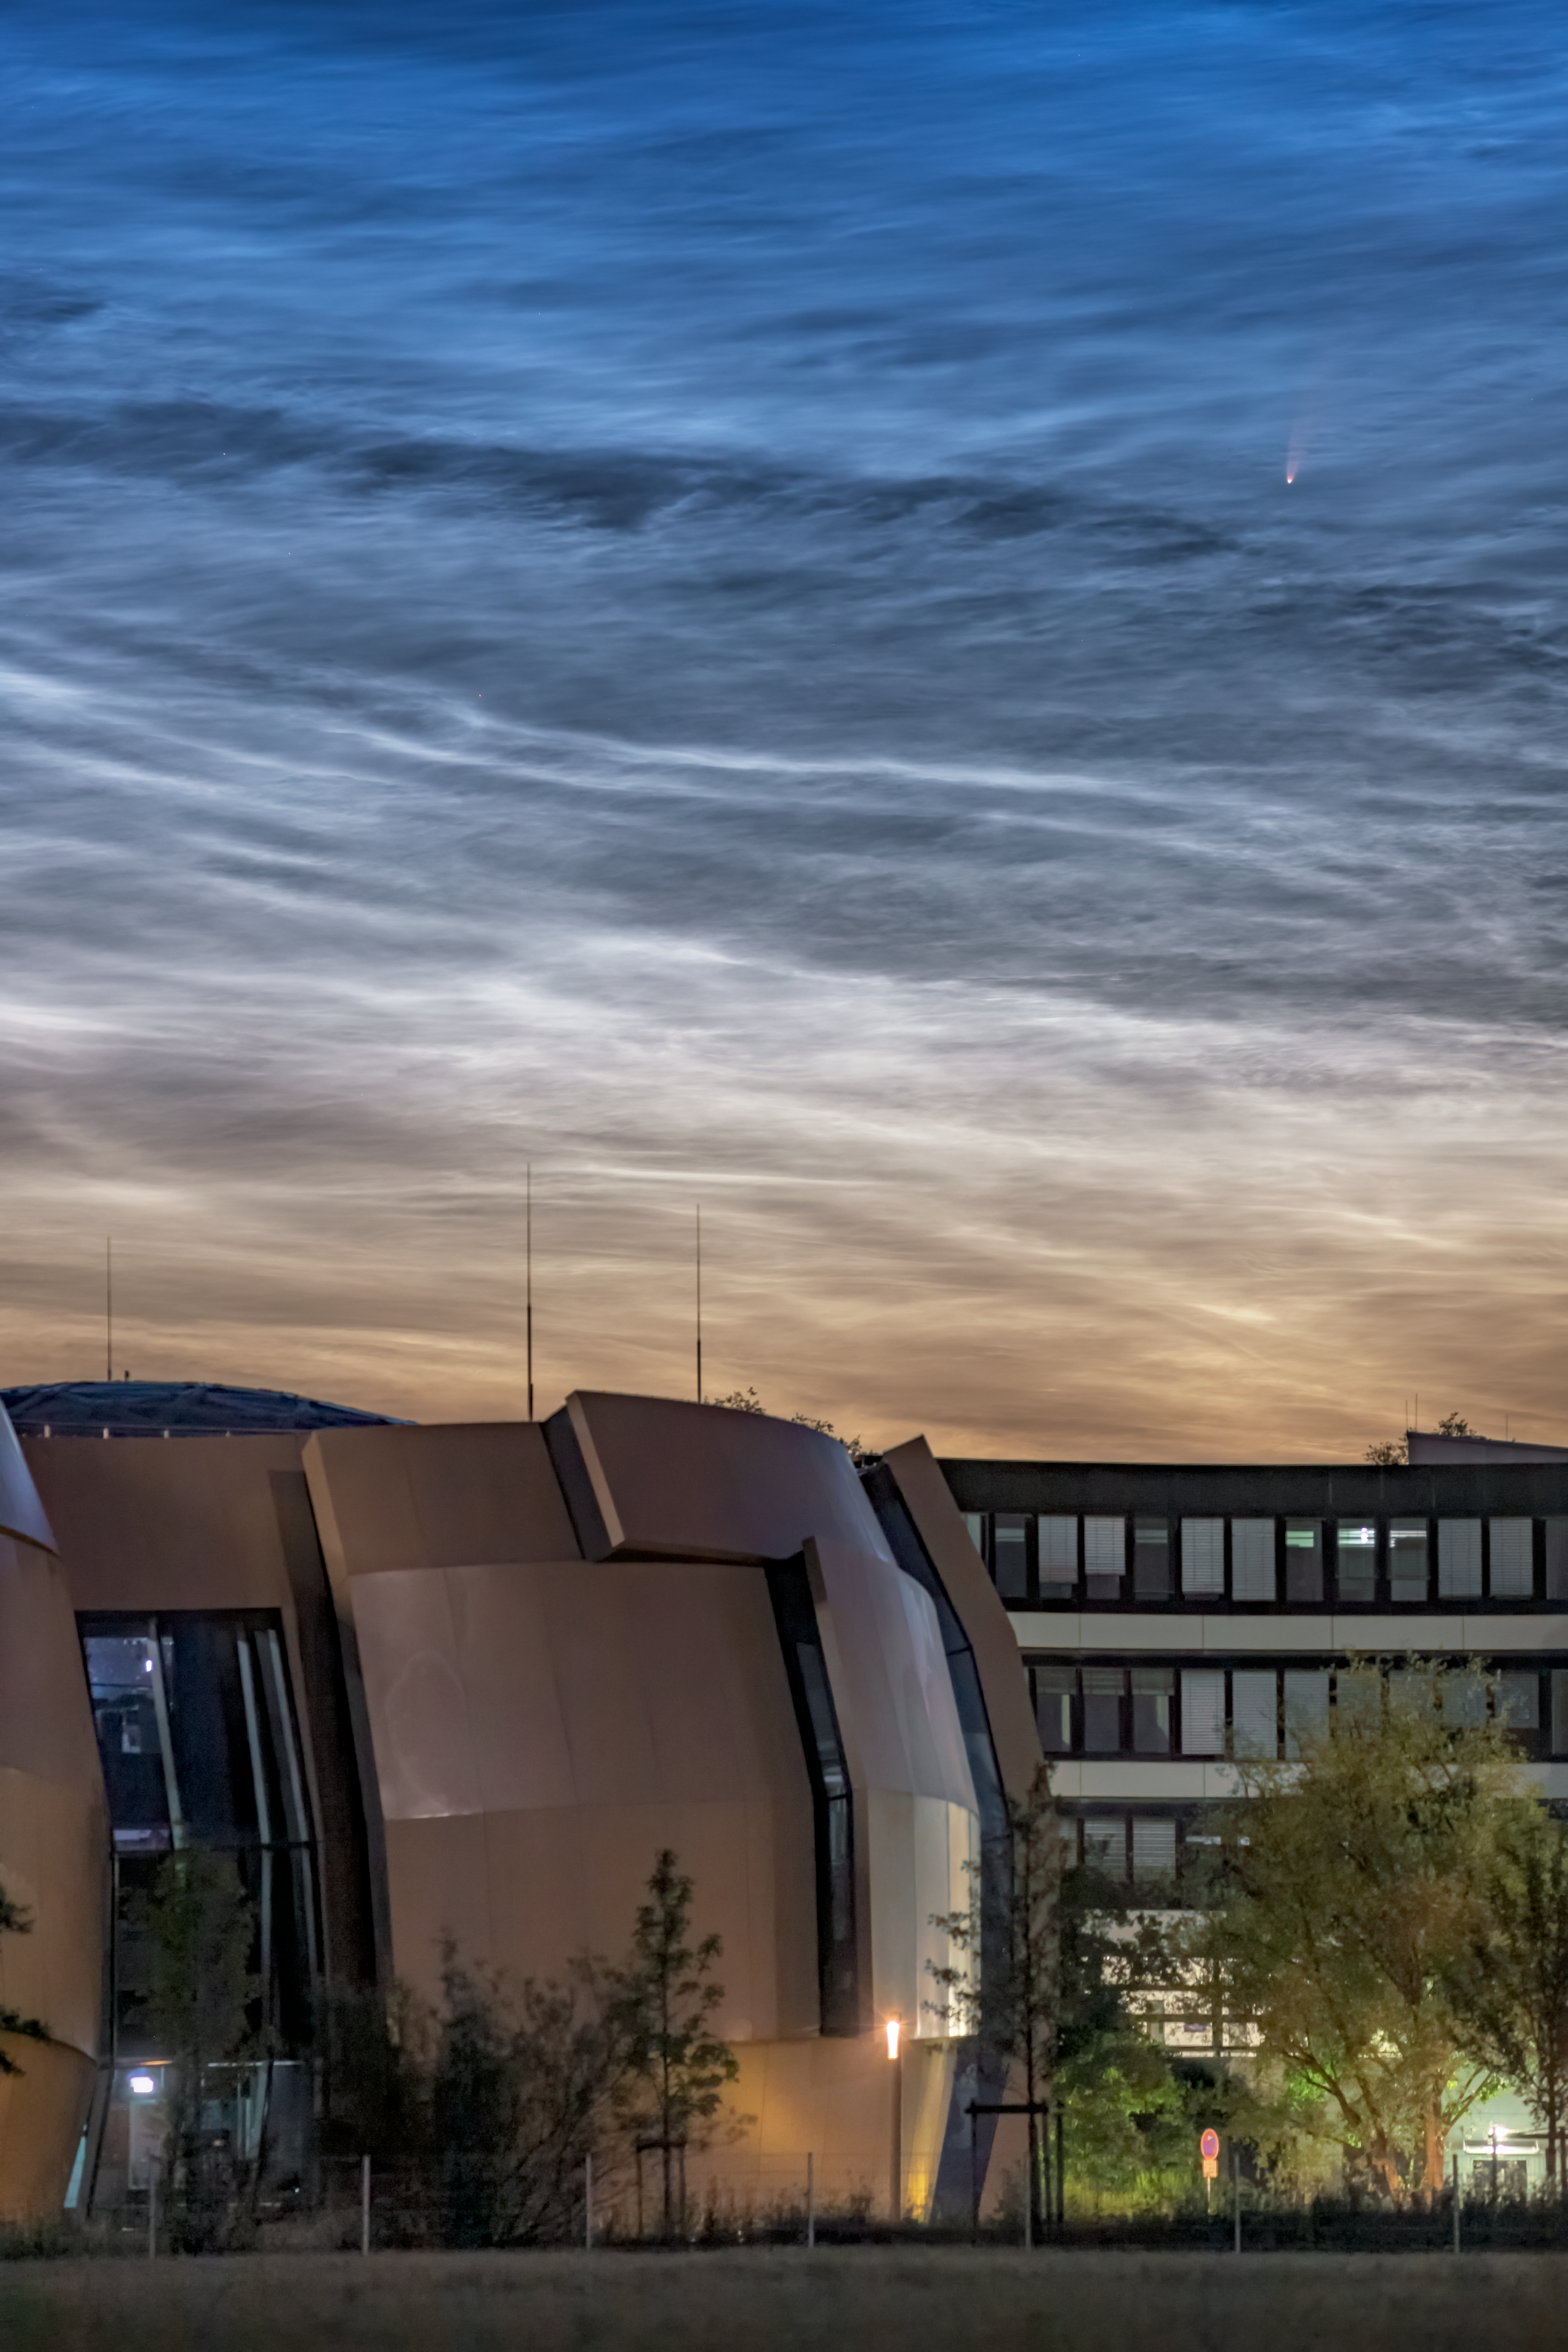

Comet NEOWISE Spotted above ESO Headquarters

A comet from the outer reaches of the Solar System, nicknamed NEOWISE, was photographed on 8 July 2020 in the skies over the ESO Supernova and ESO Headquarters in Garching, Germany. This rare treat was also accompanied by another night-time phenomena: the very unusual noctilucent clouds — shiny, icy clouds that look remarkably like water ripples in the night sky.

Officially called C/2020 F3, NEOWISE was first discovered by the NASA NEOWISE space mission in March this year. It is expected to dim as the month goes on, but to remain visible to the naked eye throughout July. It will reach its closest point to Earth on 23 July, at a distance of just over 100 million km.

The comet’s spectacular bright tail is caused by heat from the Sun, which is evaporating the outer layers of the icy comet. In fact, NEOWISE has already survived its closest encounter with our Sun, on 3 July 2020. There is still a risk that it will fracture as it slingshots away from the Sun’s heat. If it remains intact, it will journey back to the icy outer regions of our Solar System, and is not expected to return for approximately another 6800 years.

Credit: S. Ströbele/ESO